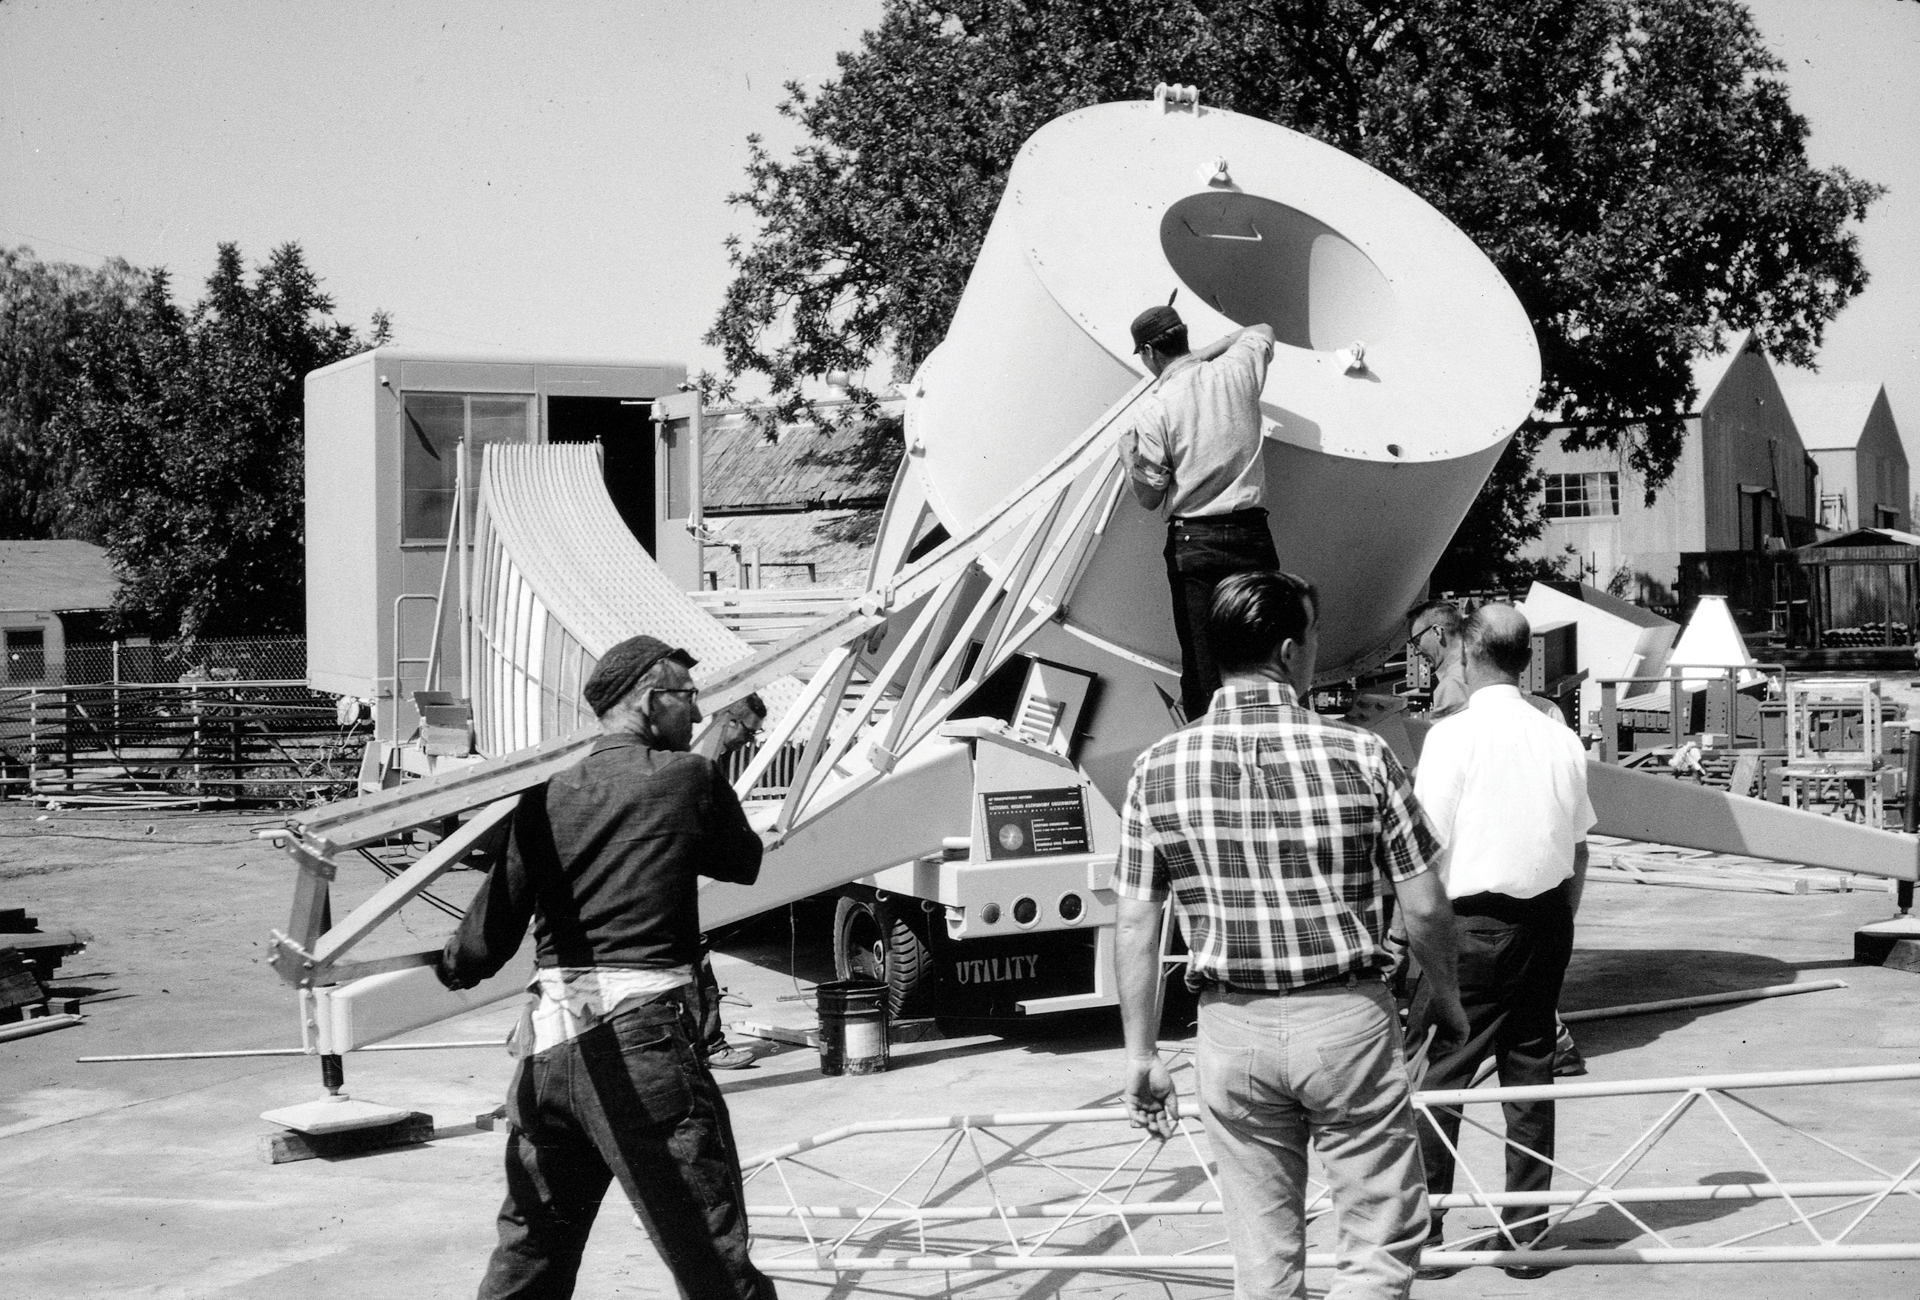

The 42-foot Collapsable Telescope

Disassembling the 42-foot portable radio telescope. The 42-foot’s trailer carried the dish as stacked panels and also integrated the telescope’s donut-shaped drive and a small control room. In the mid-1960s, this little telescope served as the fourth, remote member of the Green Bank Interferometer (GBI), the test array for the Very Large Array (VLA).

Credit: NRAO/AUI/NSF